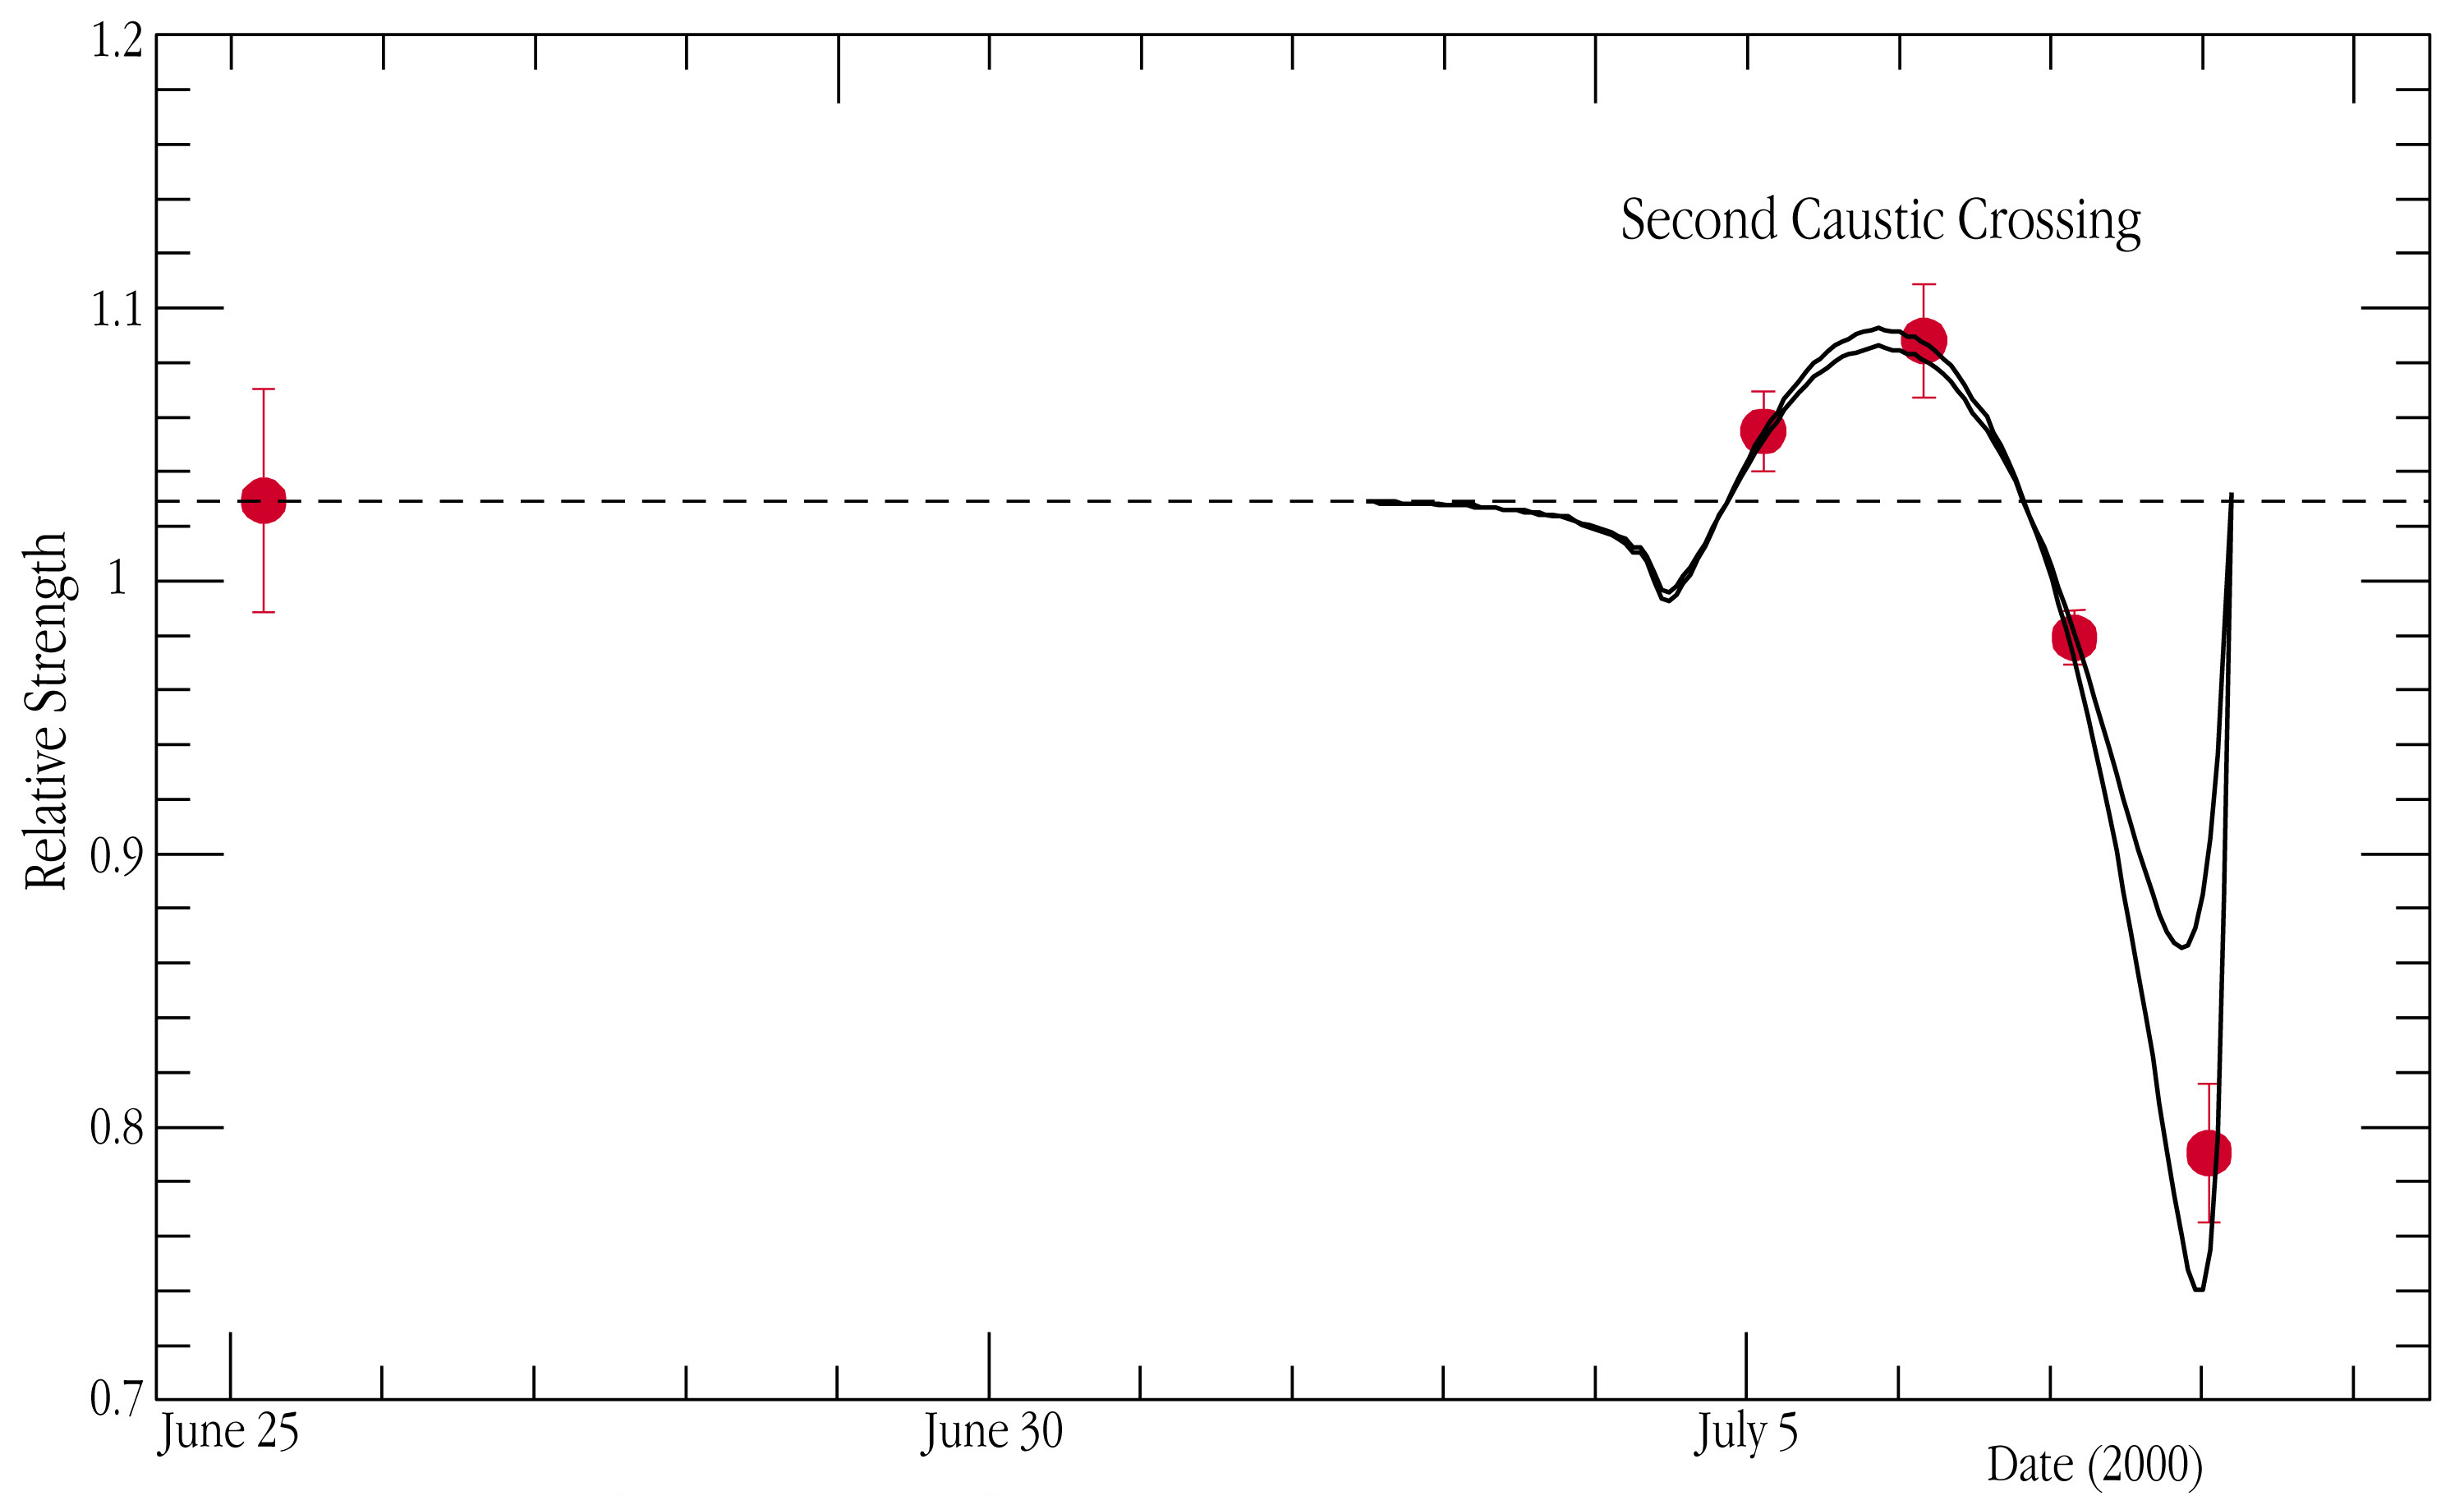

H-alpha line strength of EROS-BLG-2000-5

The red points in the chart are the nightly averages of the strength of the H-alpha absorption line as measured before (point to the left) and during the second caustic crossing. The fully drawn lines represent the expected change, according to two different simulations of the event. The models agree with the data in their general form, but differ on the last night when the trailing limb was crossing the caustic. The two simulations shown differ in their assumptions about the geometry of the event; further data and modeling are now refining these assumptions so that a more quantitative comparison can be made.

Credit: ESO